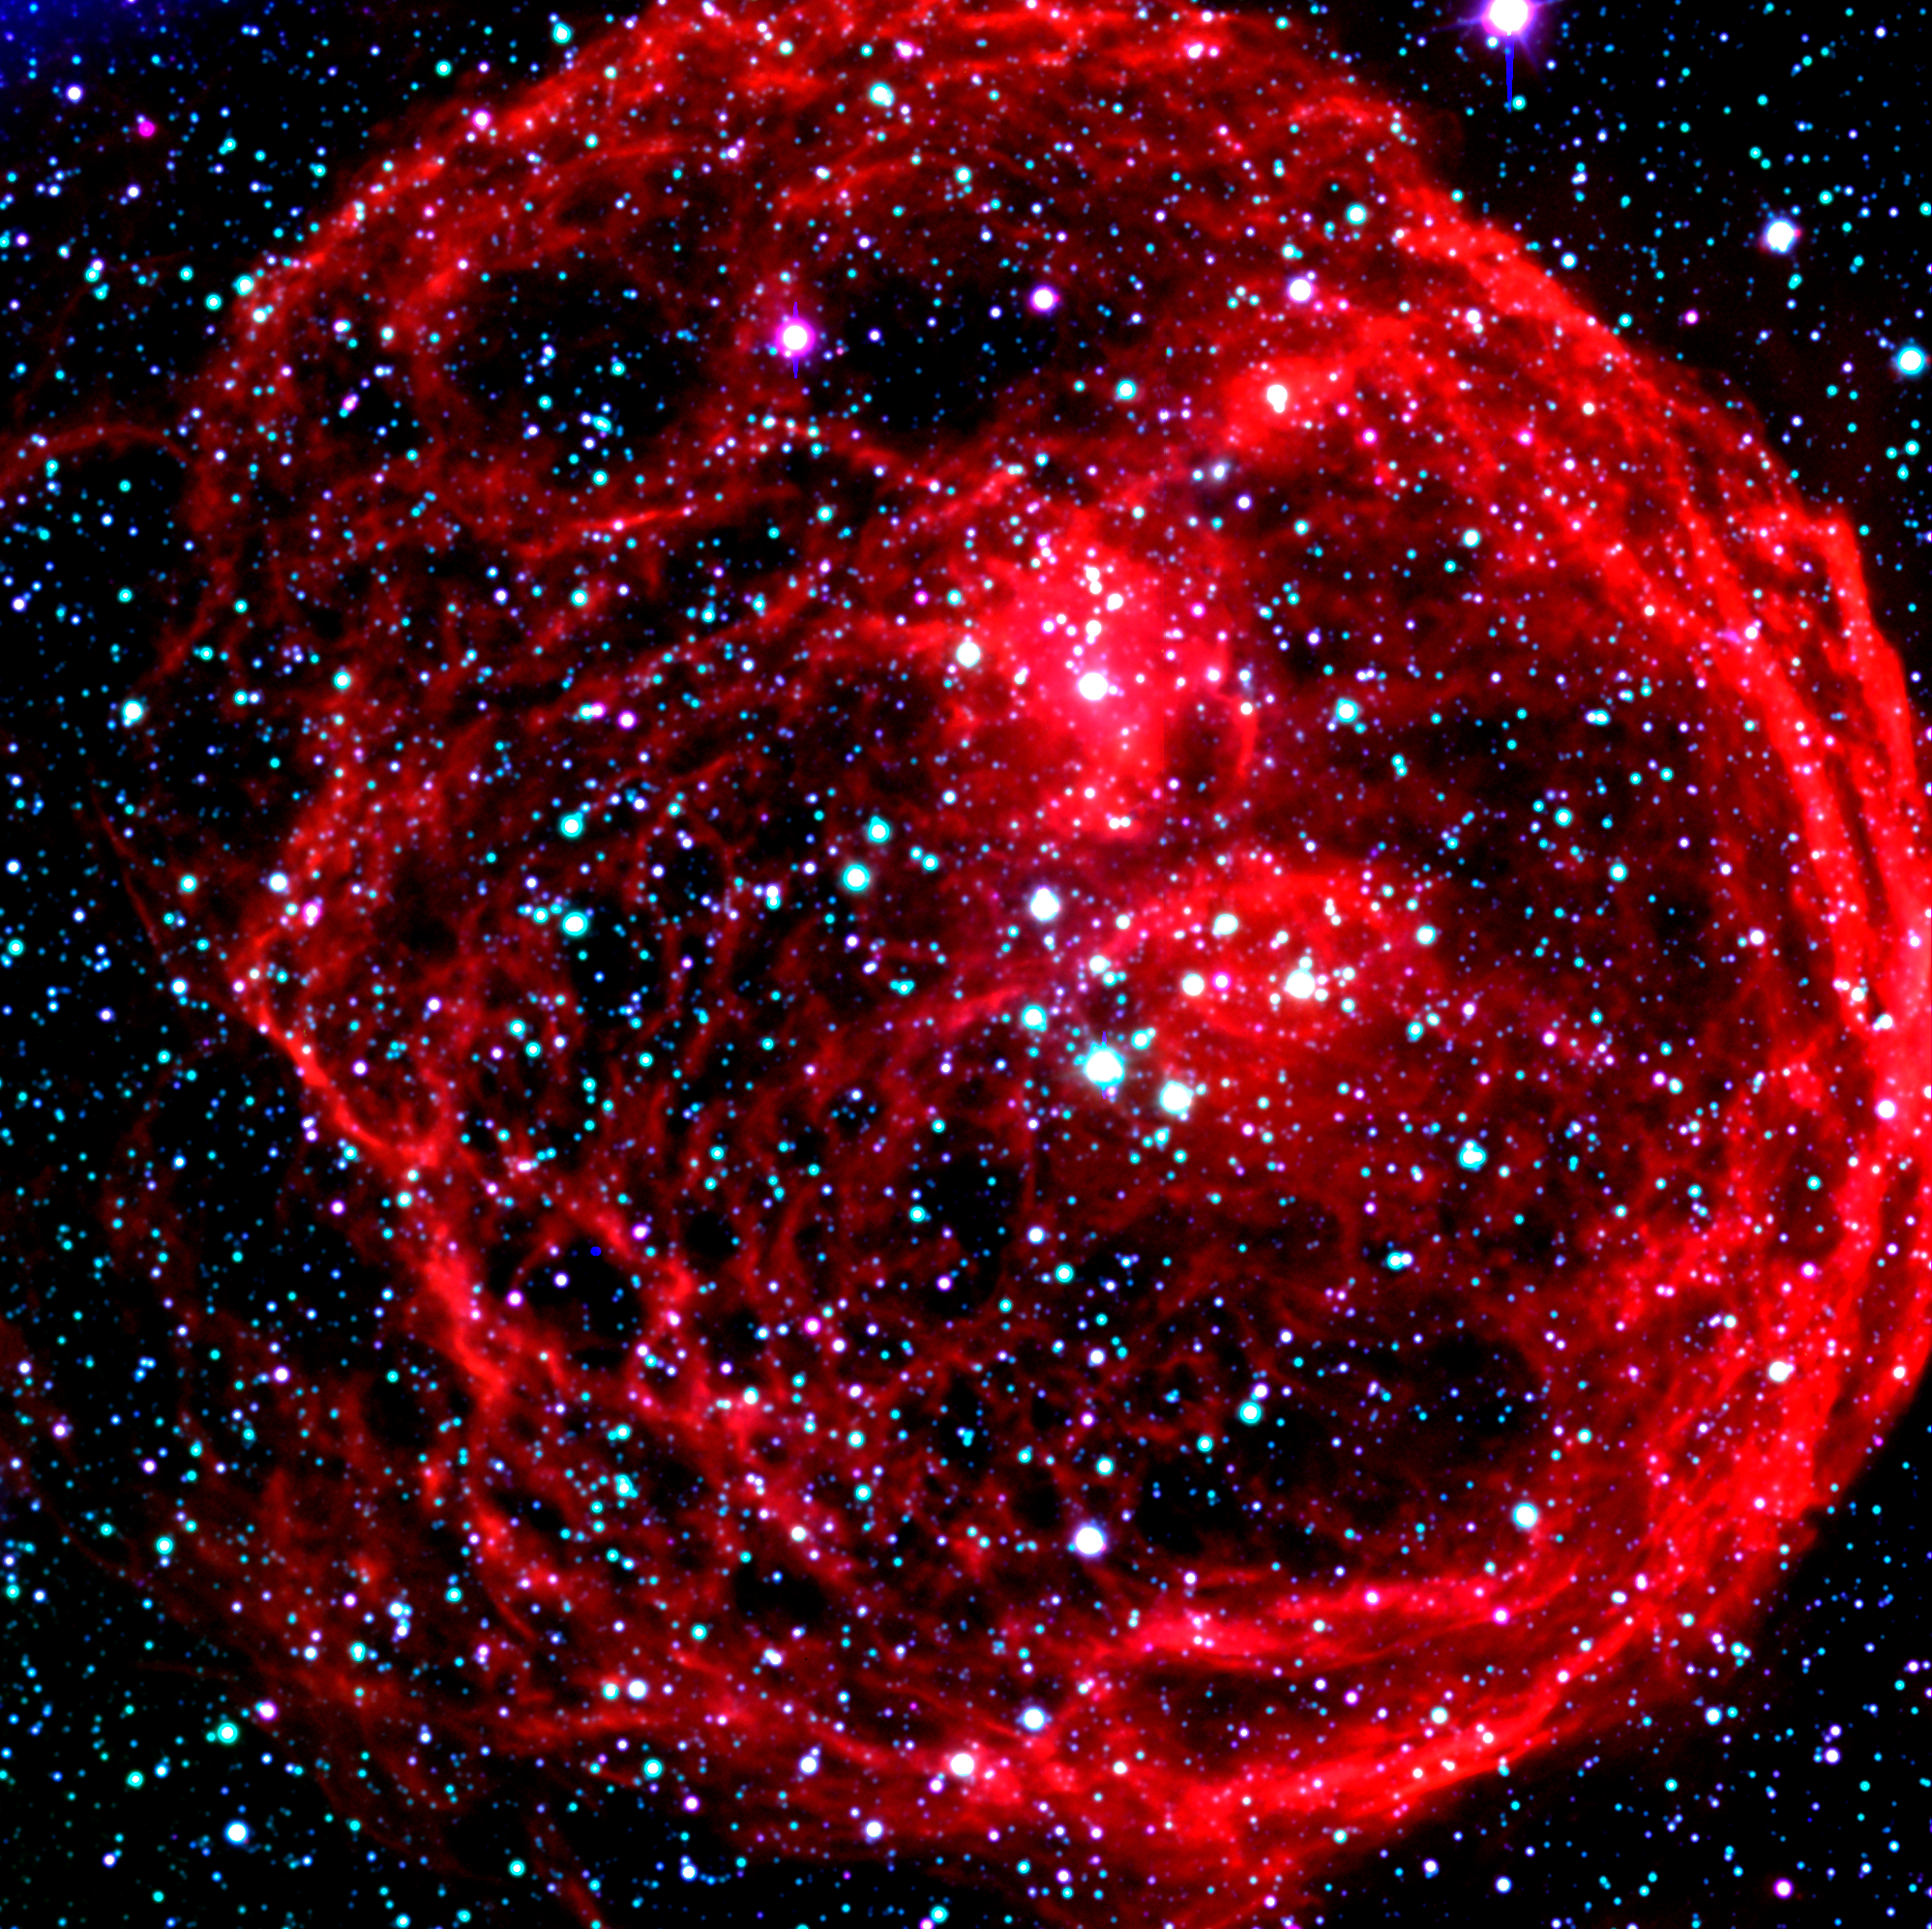

N70 Nebula in the Large Magellanic Cloud

This image shows a three-colour composite of the N 70 nebula. It is a "Super Bubble" in the Large Magellanic Cloud (LMC), a satellite galaxy to the Milky Way system, located in the southern sky at a distance of about 160,000 light-years. This photo is based on CCD frames obtained with the FORS2 instrument in imaging mode in the morning of November 5, 1999. N 70 is a luminous bubble of interstellar gas, measuring about 300 light-years in diameter. It was created by winds from hot, massive stars and supernova explosions and the interior is filled with tenuous, hot expanding gas. An object like N70 provides astronomers with an excellent opportunity to explore the connection between the life-cycles of stars and the evolution of galaxies. Very massive stars profoundly affect their environment. They stir and mix the interstellar clouds of gas and dust, and they leave their mark in the compositions and locations of future generations of stars and star systems.

Credit: ESO